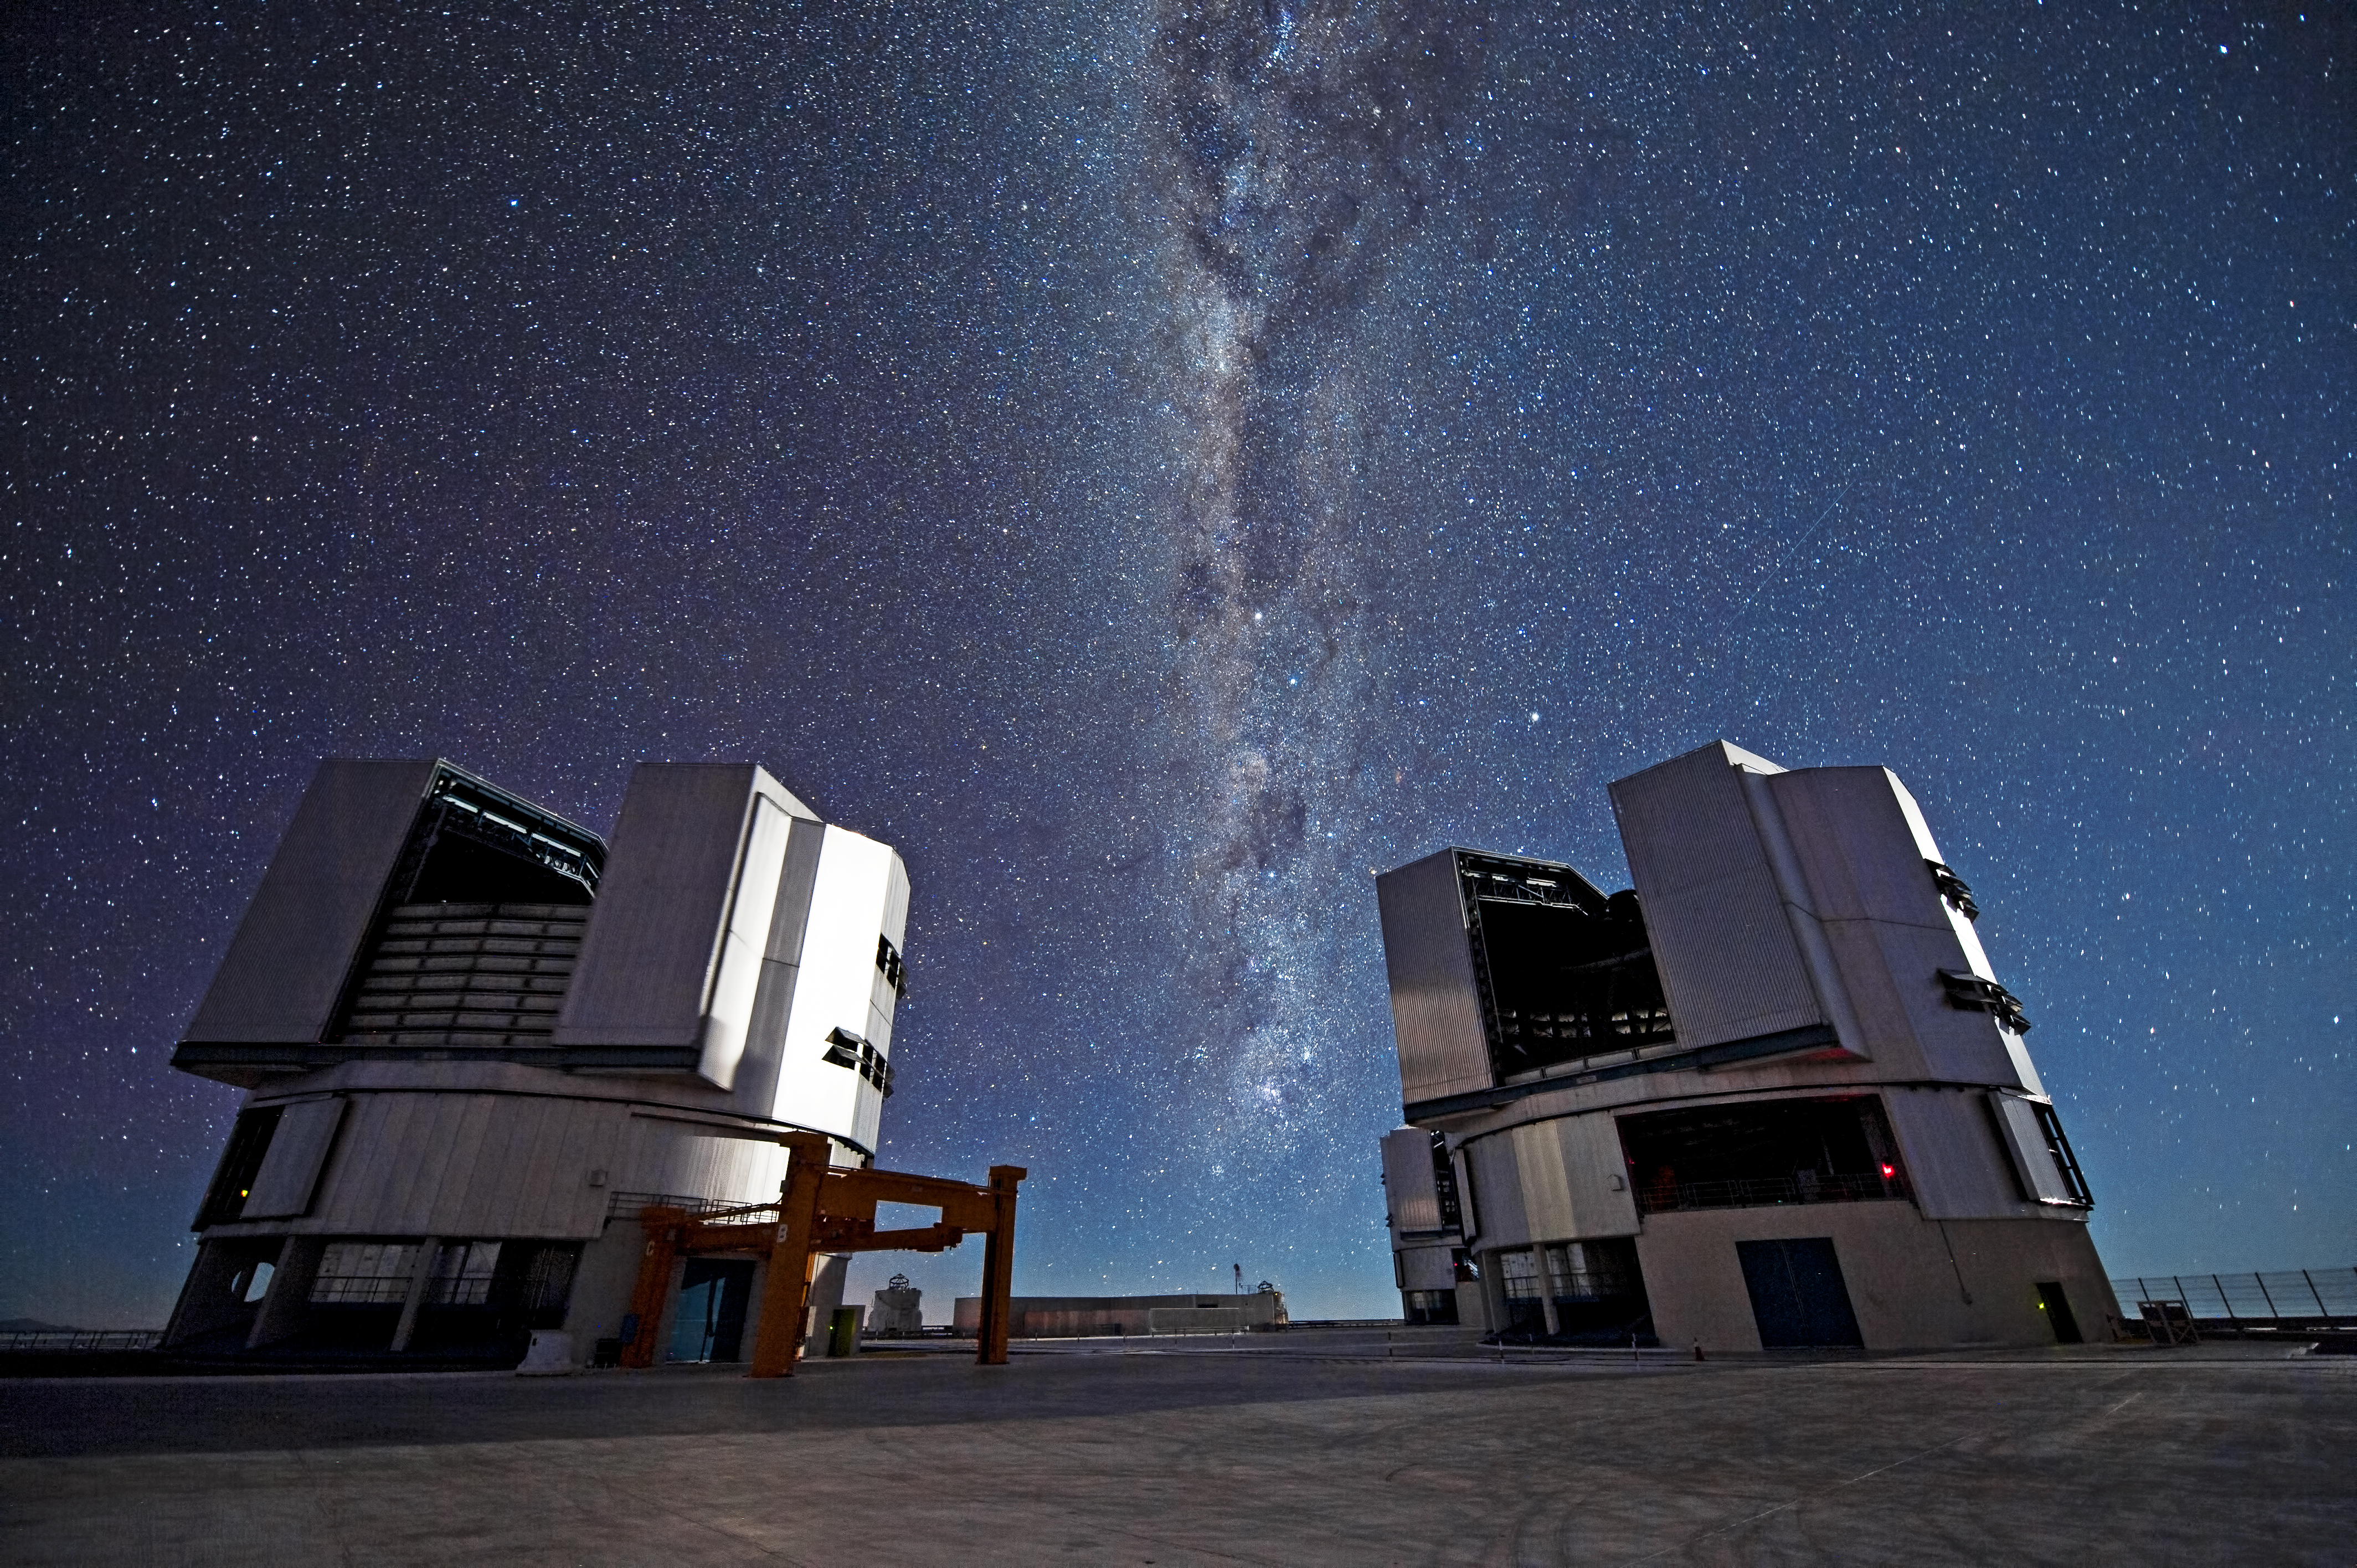

Monuments of science*

On a remote mountaintop, 2600 metres above sea level in the Chilean Atacama Desert, lies the world’s most advanced visible-light observatory. The European Southern Observatory’s Very Large Telescope (VLT) is not only a window on the Universe; it is also a celebration of modern science and technology.

This photograph shows two of the four Unit Telescopes that make up the VLT. With its giant 8.2-metre diameter mirrors, sensitive detectors, and state-of-the art adaptive optics system, the VLT uses cutting-edge technology at every opportunity. Even the telescope enclosures — the domes — are highly advanced, being thermally controlled to reduce air turbulence in the telescope structure.

Every night the VLT studies the sky to make discoveries about the Universe. Visible in this photo, sweeping between the two Unit Telescopes, is the plane of the Milky Way. Containing billions of stars, it is our own corner of the cosmos, but the VLT's vision can peer much deeper than this, our home galaxy, and look out to the extremes of space, all in the name of science and discovery.

Credit: ESO/José Francisco Salgado (josefrancisco.org)